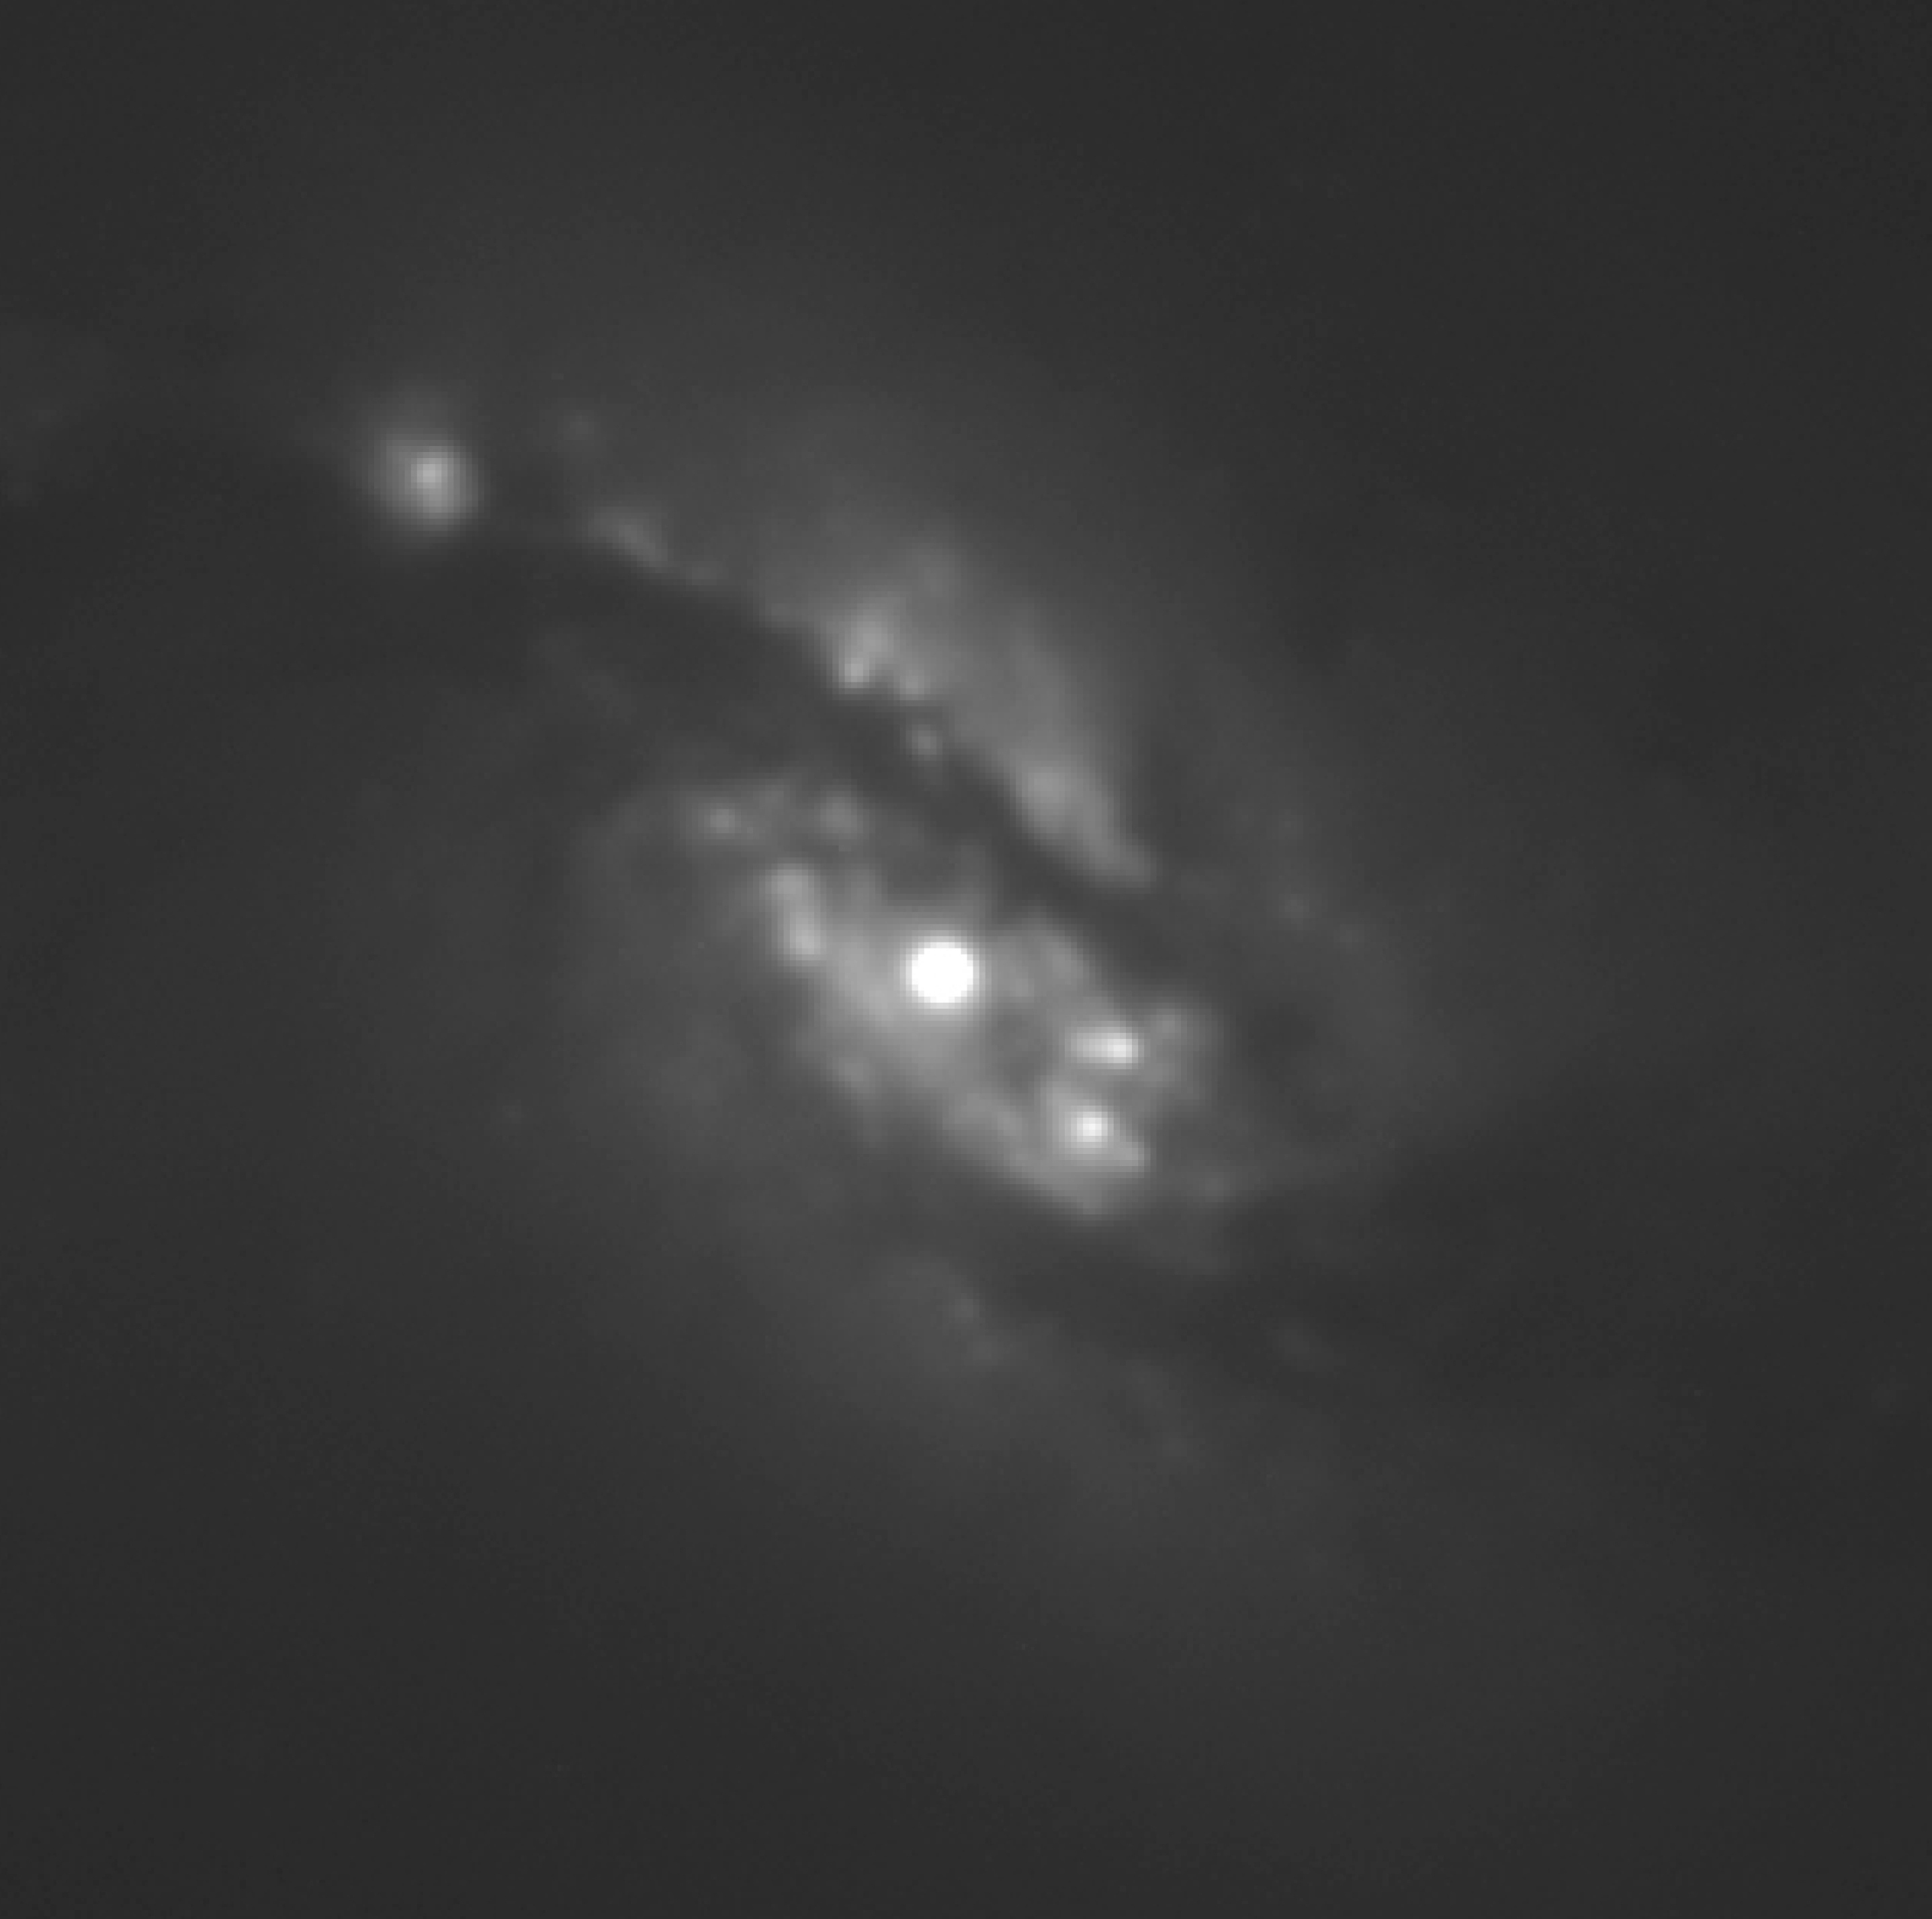

NGC 1365 central region

This is an enlargement of an image obtained by FORS1 in the light of H-alpha emission of ionized hydrogen, and here processed to show the central region of NGC1365 in great detail. The star-forming regions in this area show up as knots. The nucleus itself is very bright. An analysis has shown that the matter density in the very central region is very high and there are motions with internal velocities up to about 2000 km/sec. The nucleus probably contains a very massive black hole. North is to the upper right and East is to the upper left.

Credit: ESO